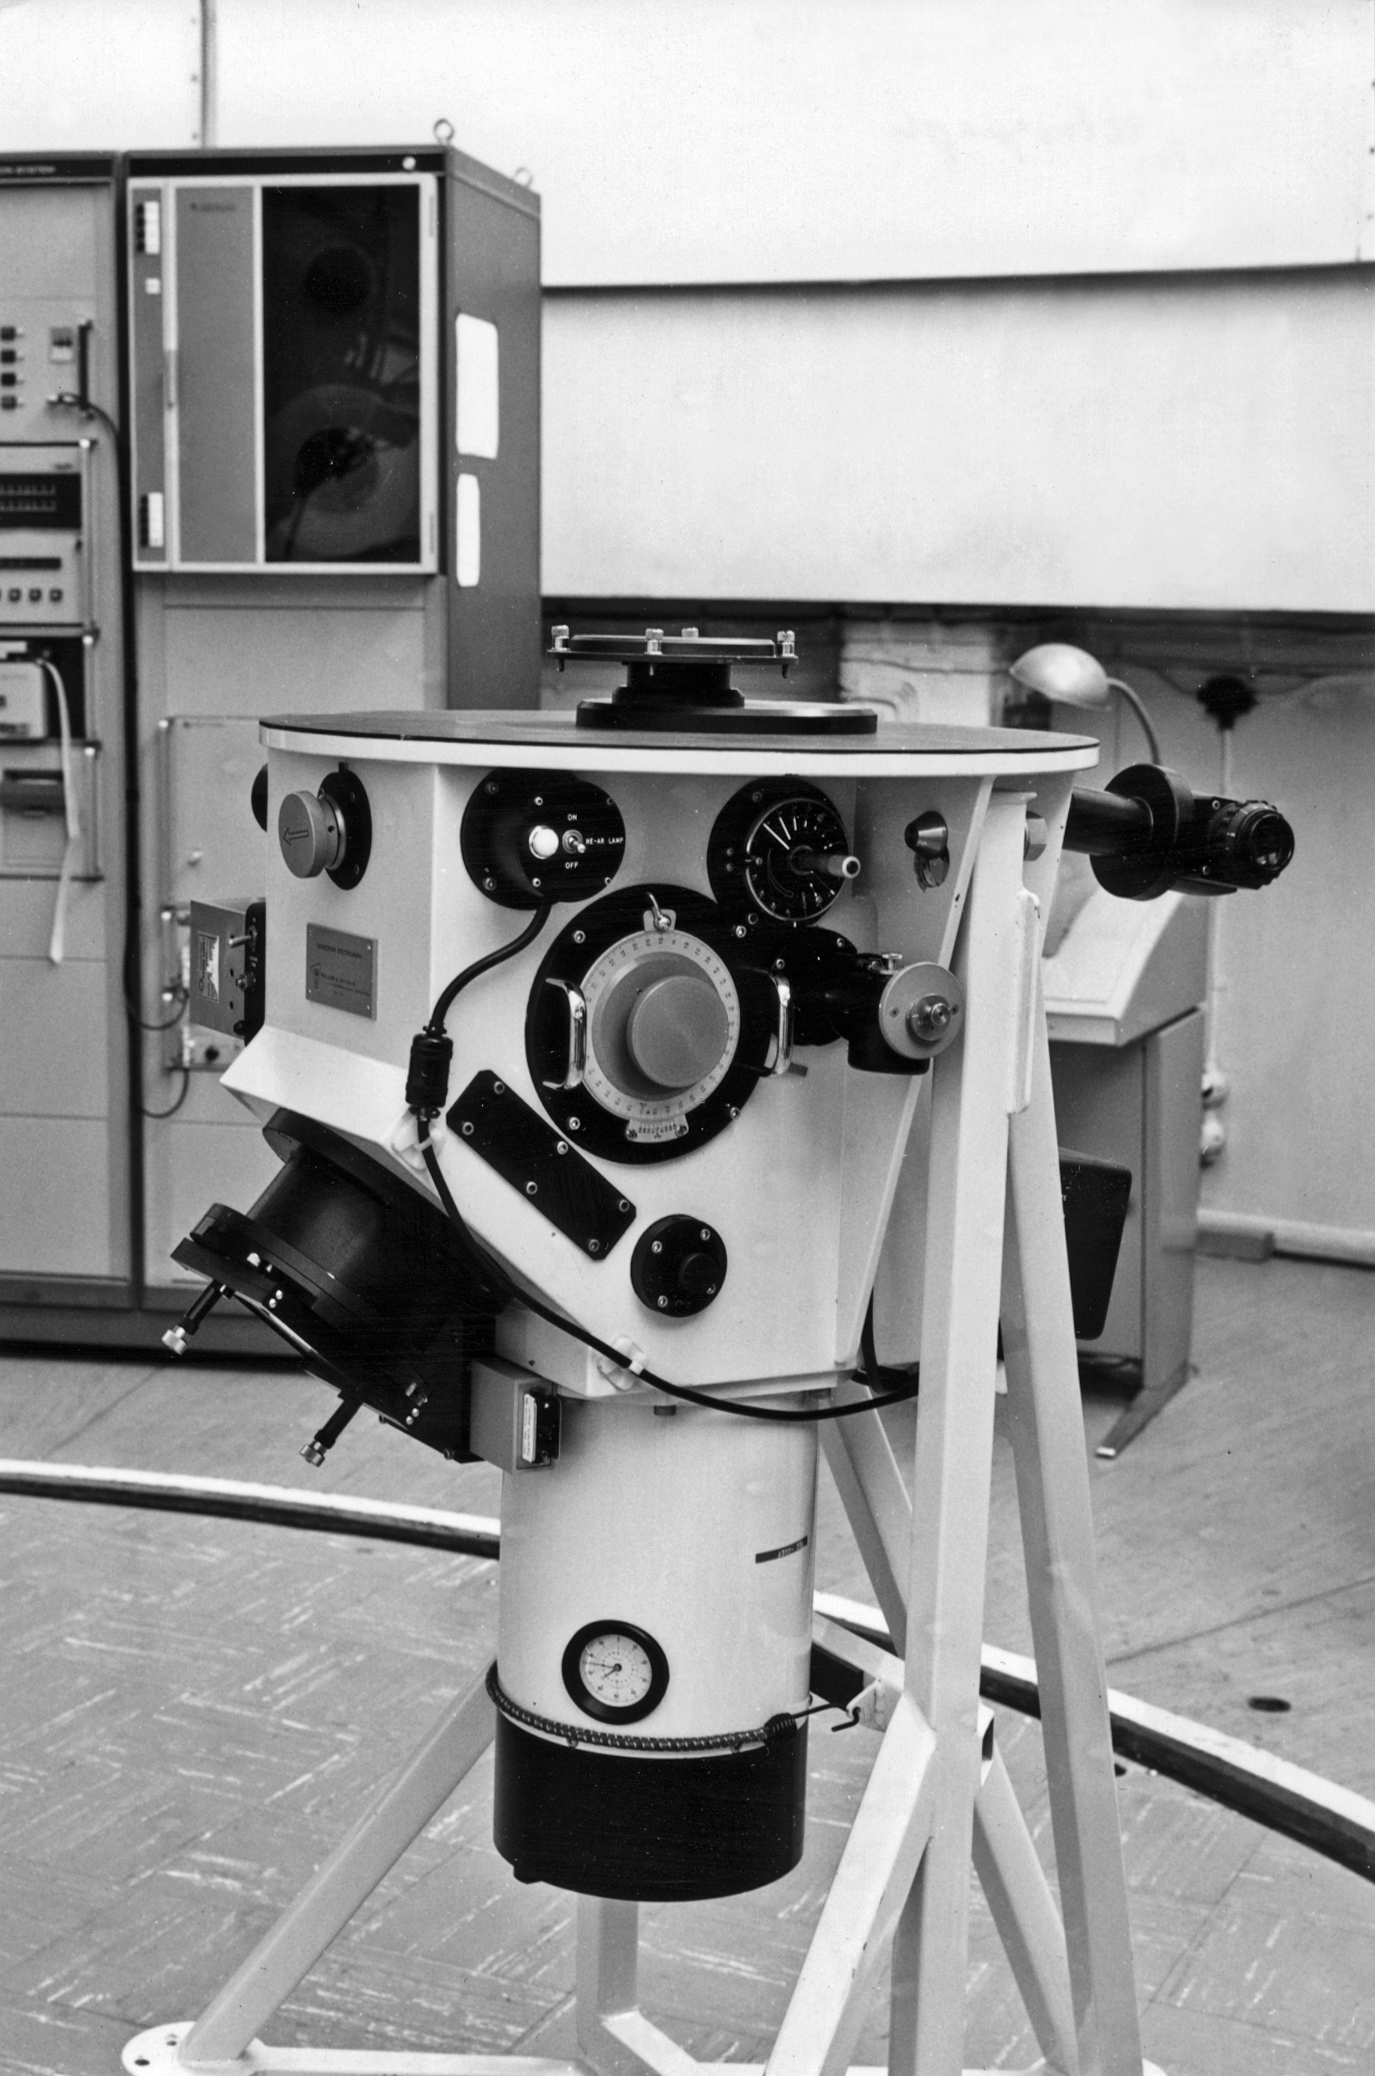

The Chilicass instrument

The "Chilicass" instrument for the ESO 1.52-metre Telescope, a spectrograph borrowed from the Marseilles Observatory, at La Silla. Blaauw's book, p. 135.

Credit: ESO